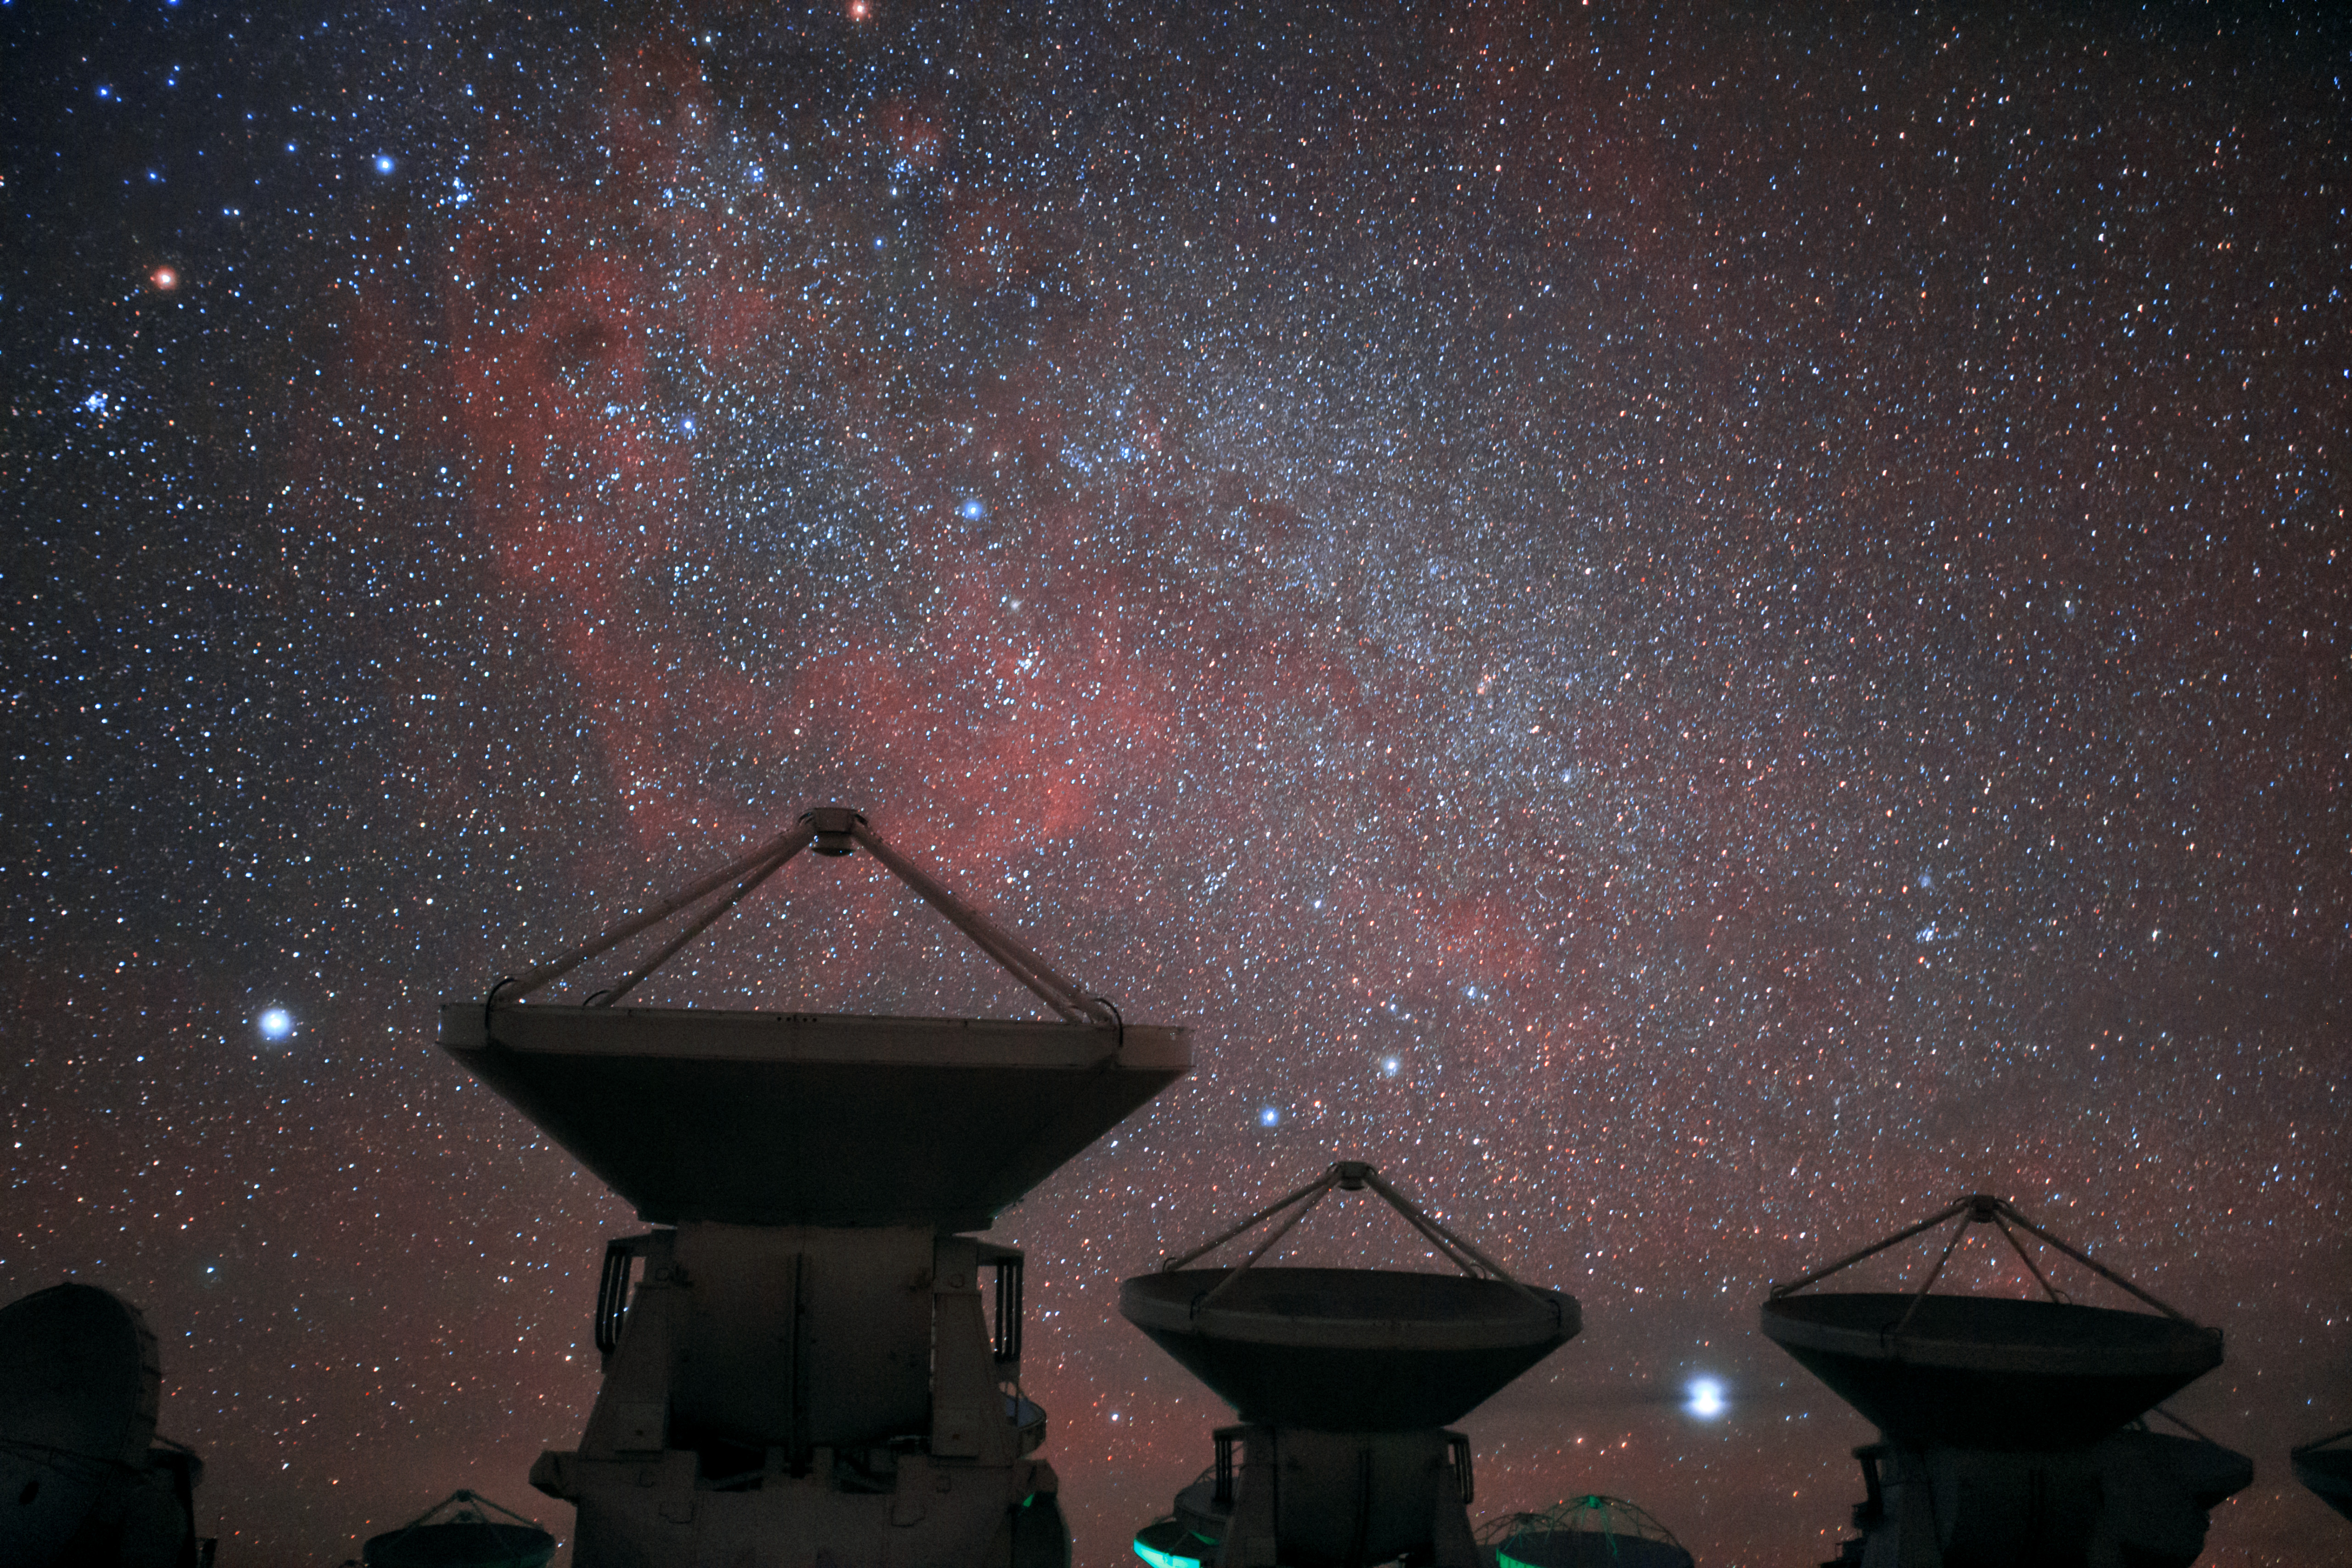

Here, the dry air and thin atmosphere allow a spectacular view

Here, the dry air and thin atmosphere allow a spectacular view into the Universe and make it the perfect place for such a sensitive telescope. A few of ALMA's 66 antennas are pictured here, with a truly stunning cosmic background.

Credit: B. Tafreshi (ESO)